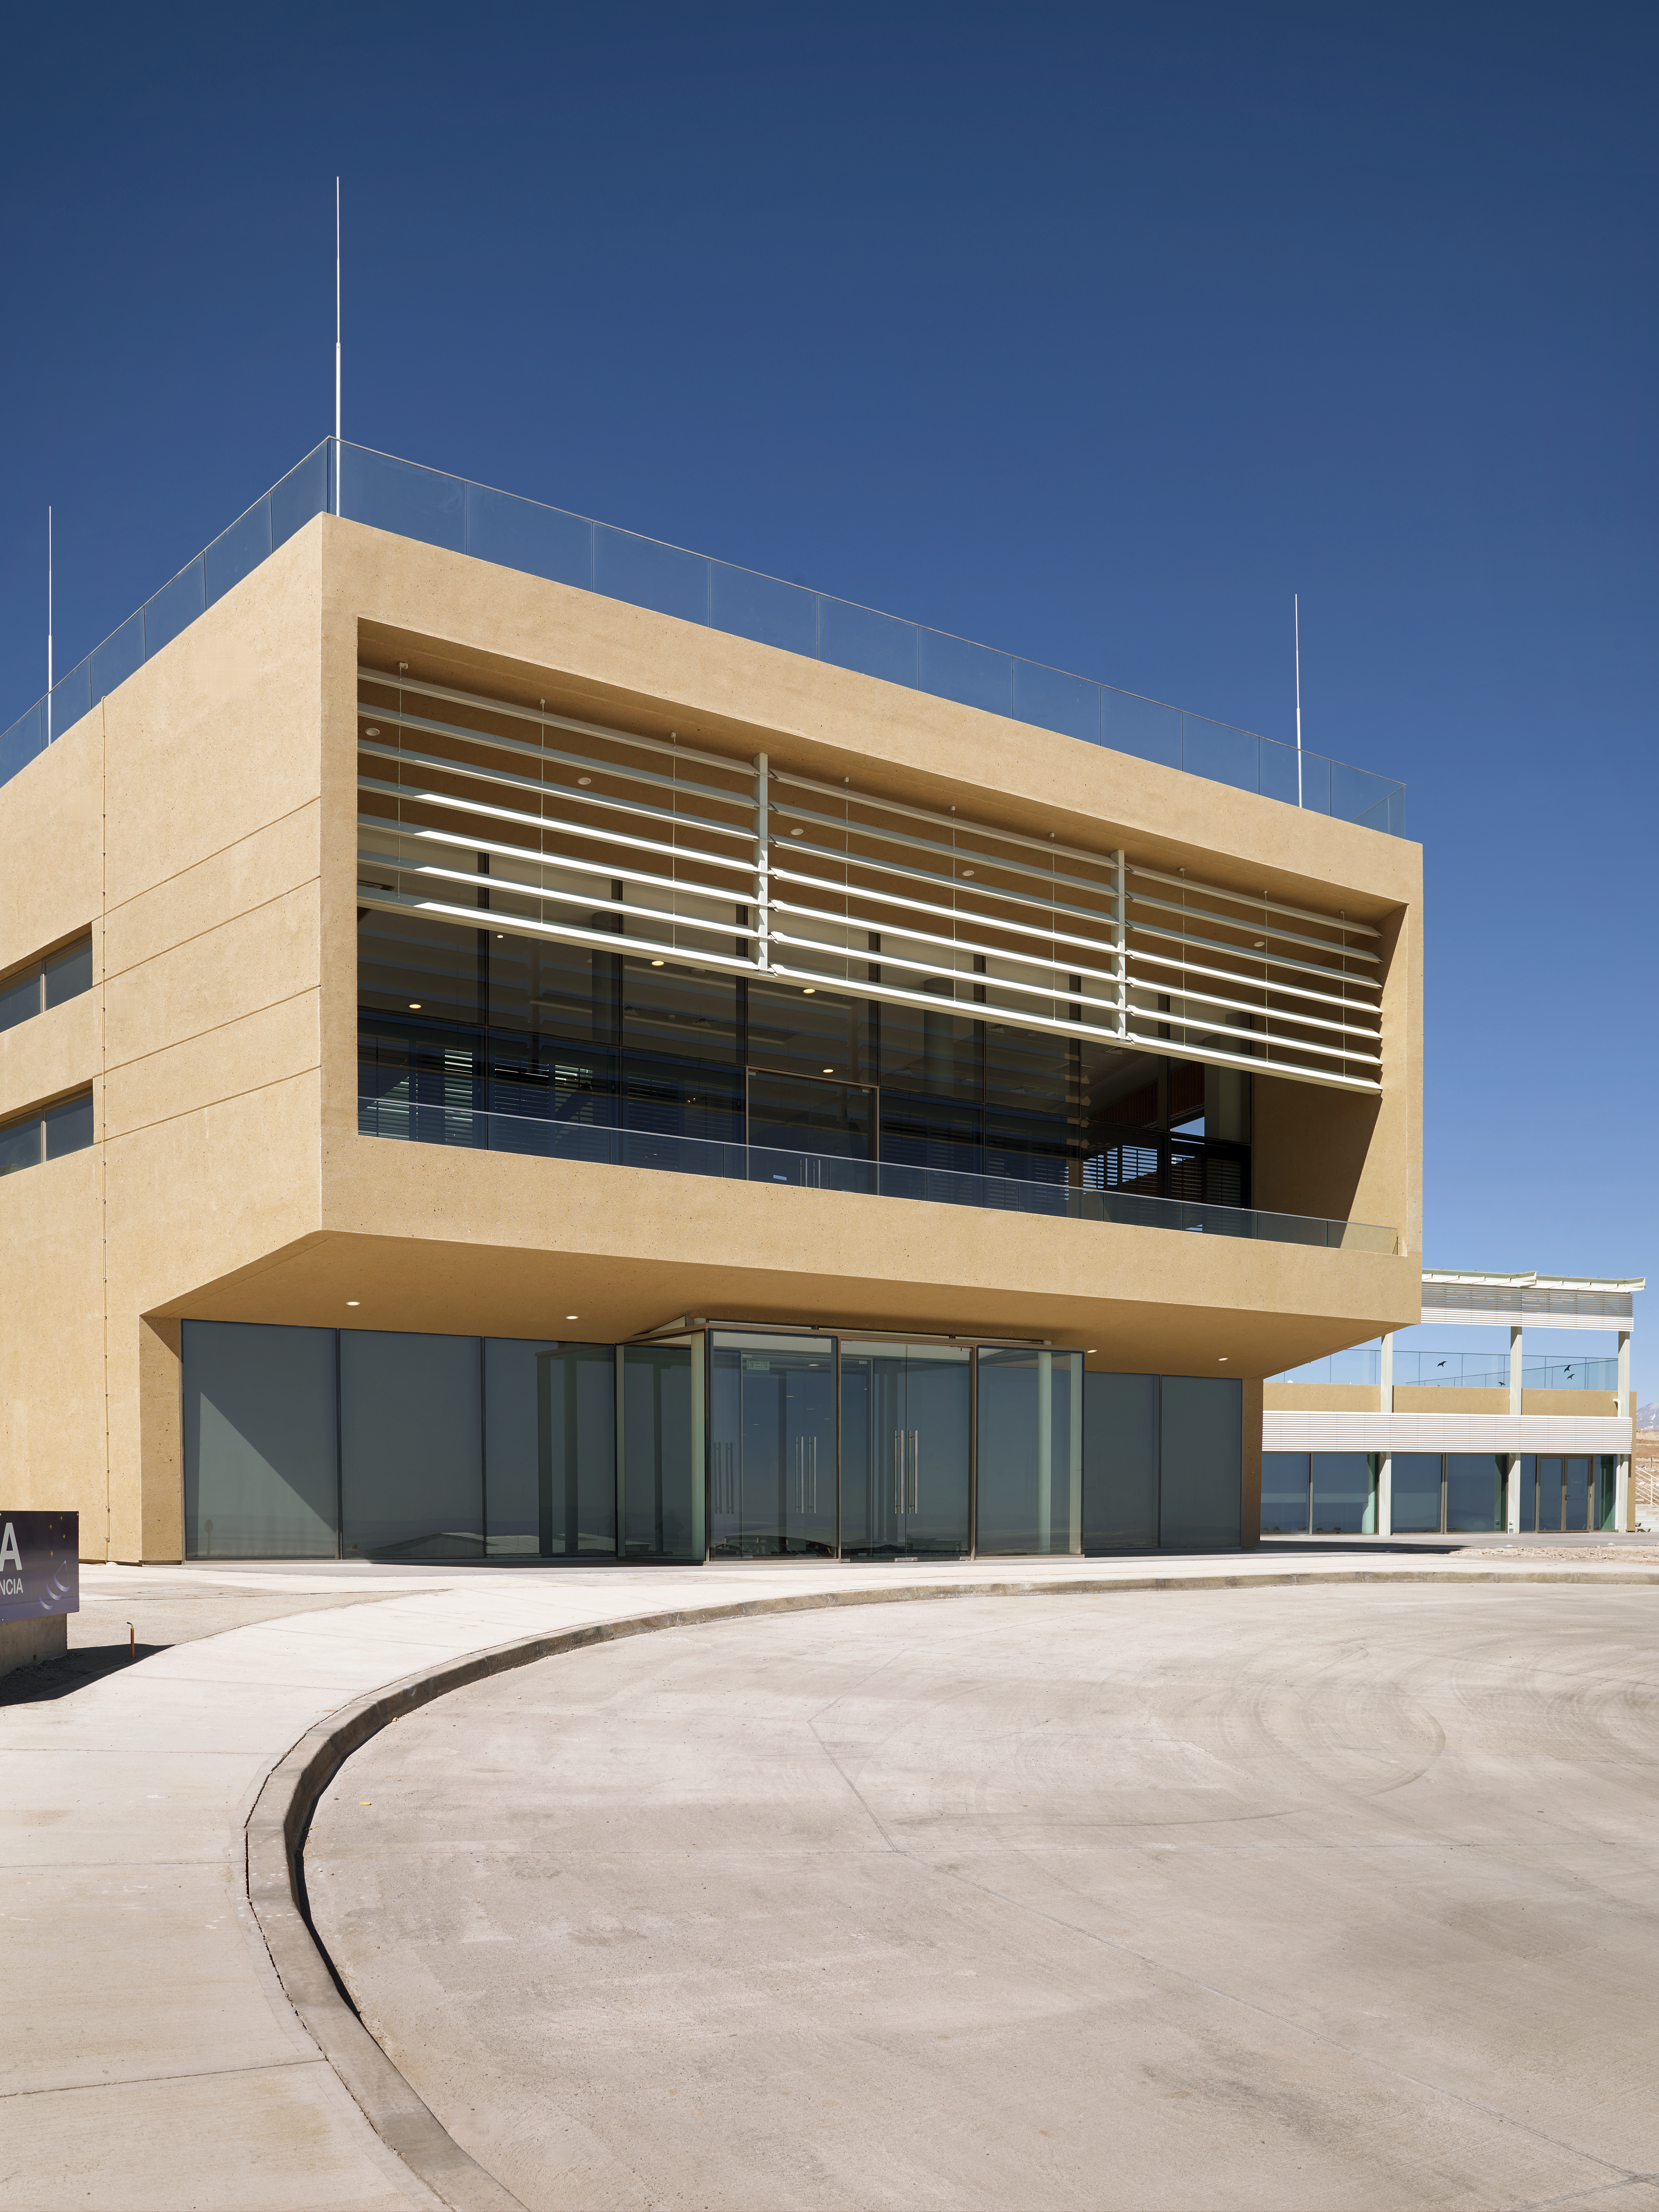

ALMA Residencia

The ALMA Residencia is home to staff working at ESO's Atacama Large Millimeter/submillimeter Array. Close to San Pedro de Atacama in Northern Chile, the Residencia was finished in March 2017 and it was designed by Finnish architects Kuovo & Partanen to meld with the surrounding environment of the Atacama site.

Credit: ESO